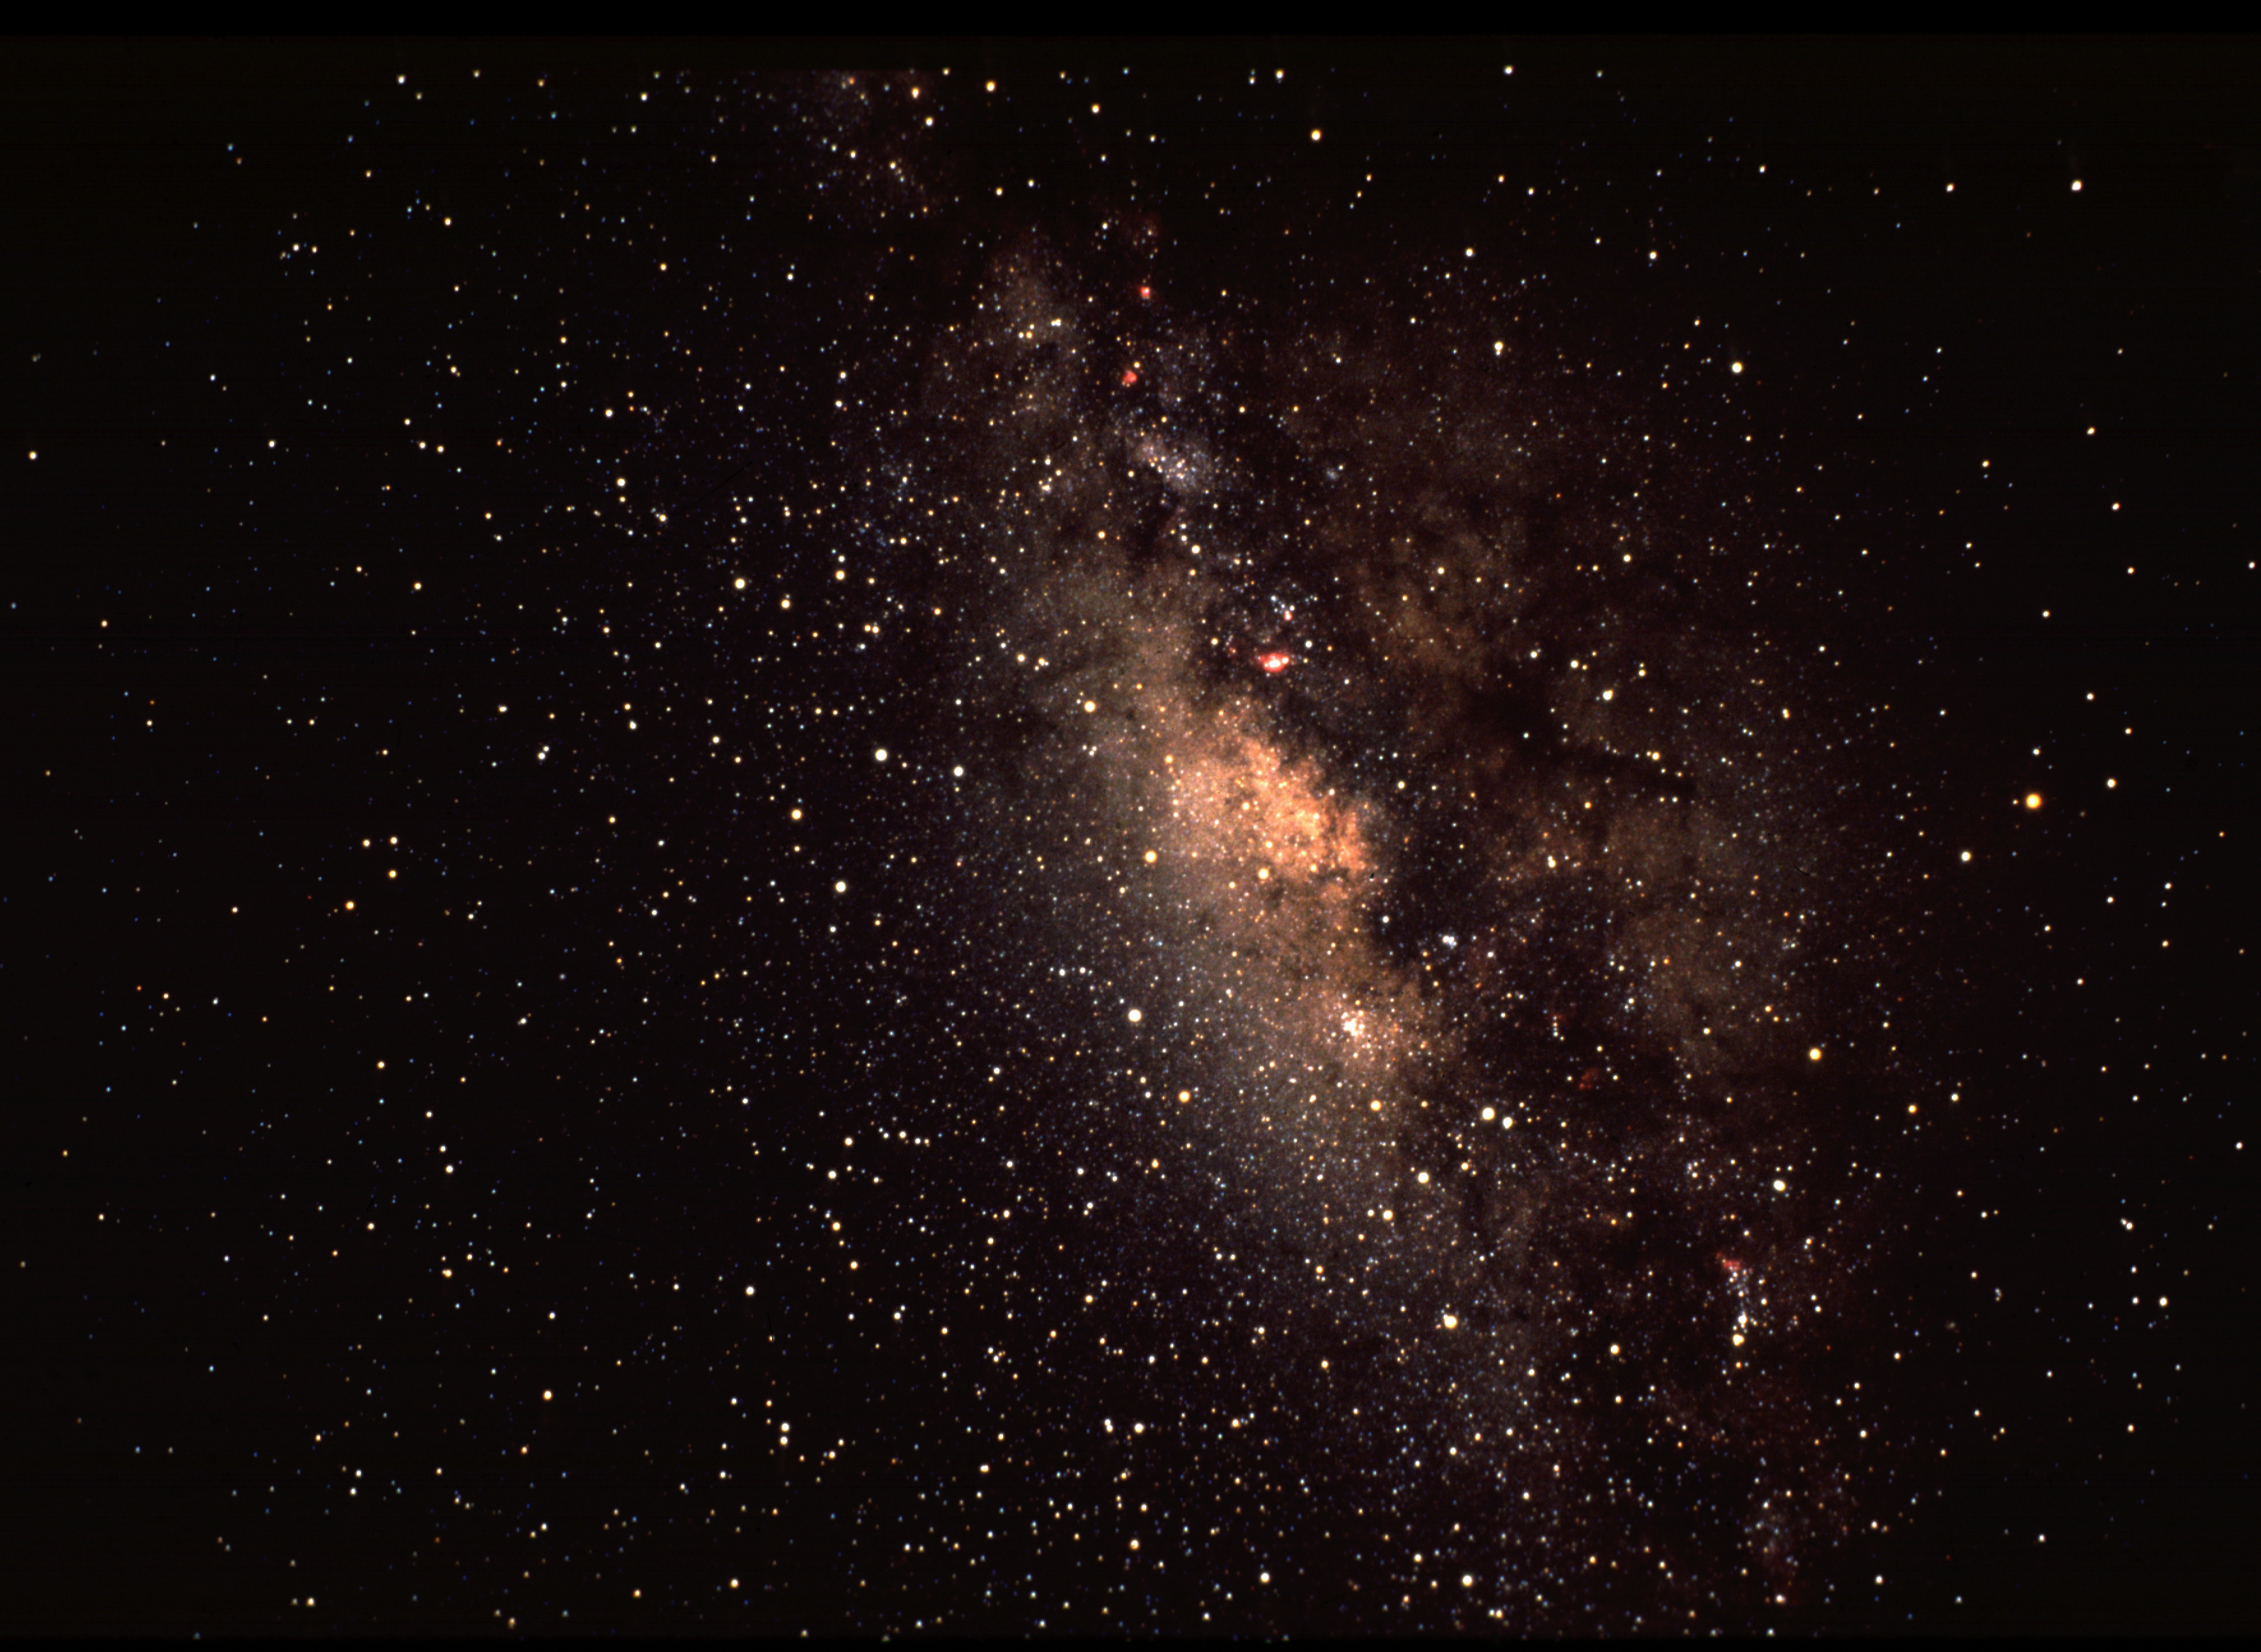

Wide angle view of our own Galaxy

A wide angle view toward the center of our own Milky Way galaxy. The teapot shape of the stars in the constellation Sagittarius can be seen but the central region of the Galaxy is obscured from sight by intervening gas and dust clouds, and by the myriad stars between Earth and the Galactic core. Taken by David Talent at the Cerro Tololo Inter-American Observatory in Chile.

Credit: David Talent/NOIRLab/NSF/AURA/